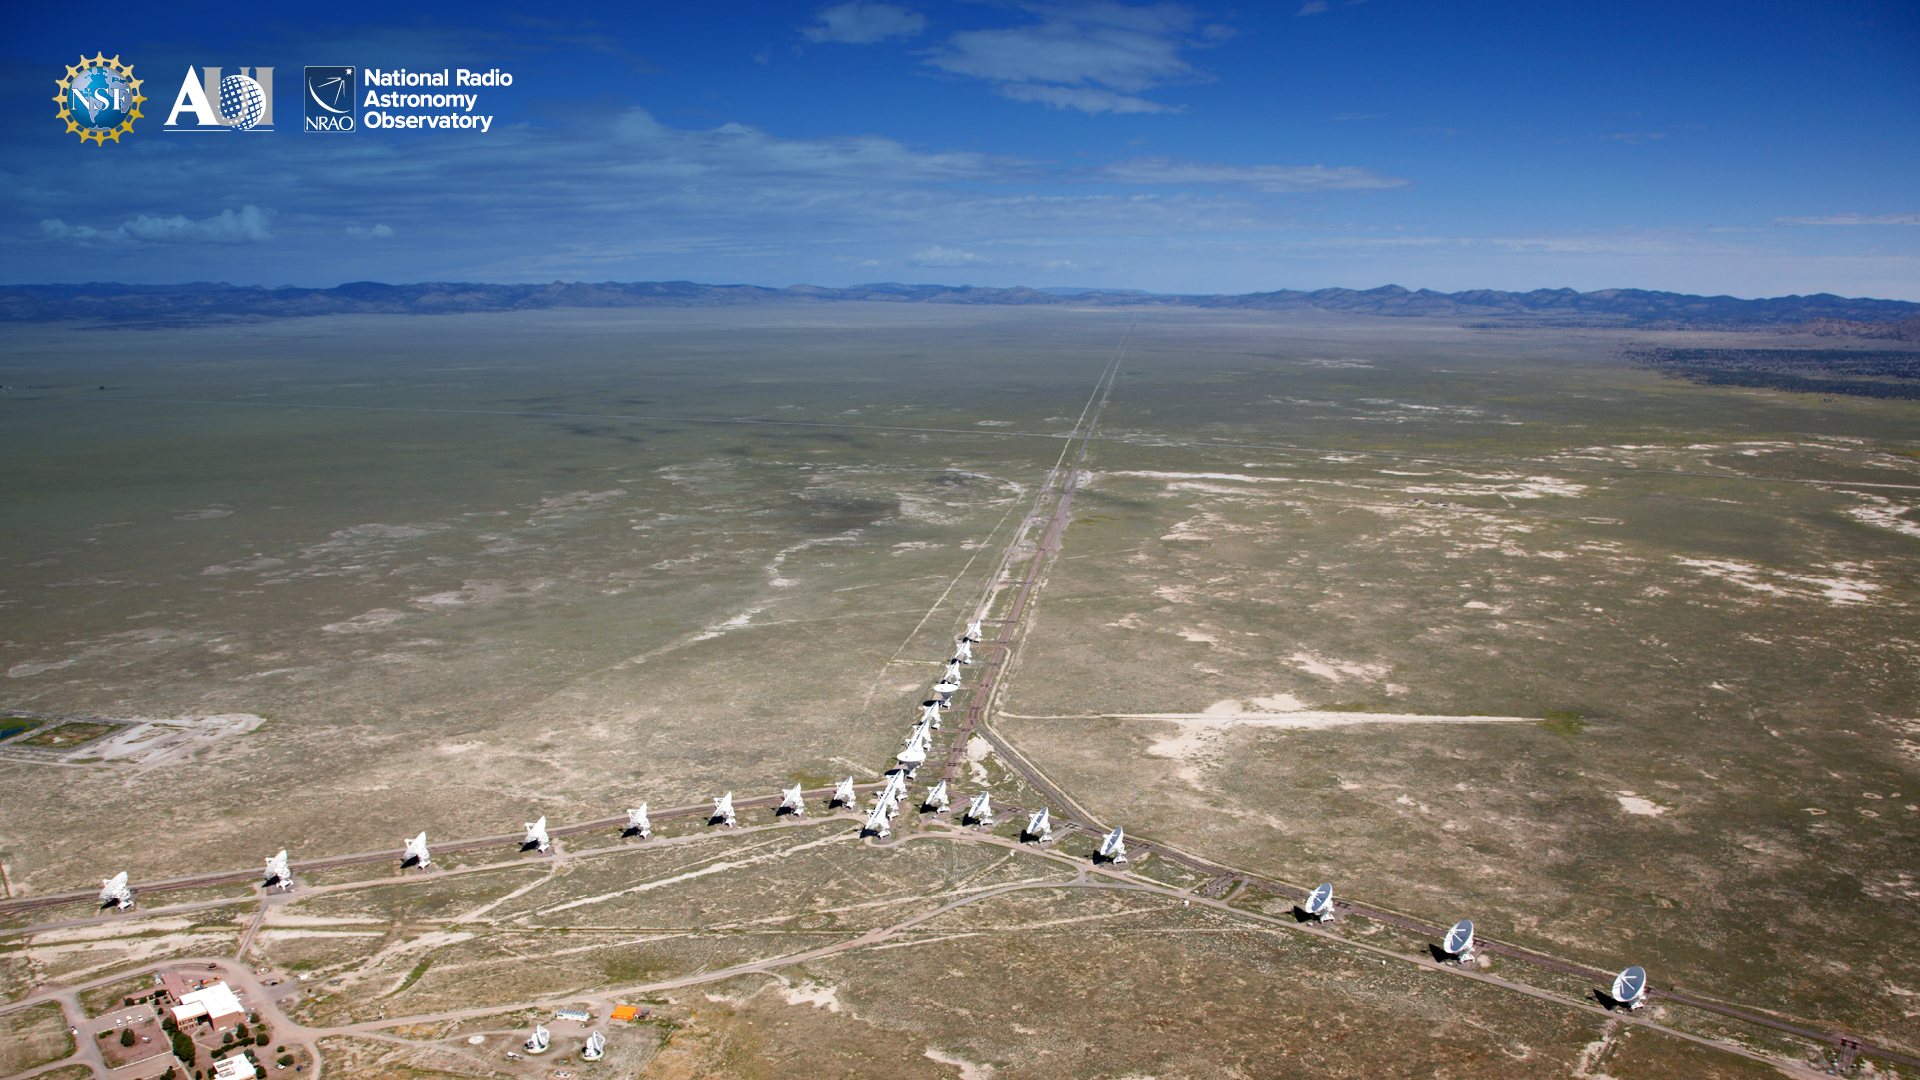

VLA Background 6

Credit: NRAO/AUI/NSF